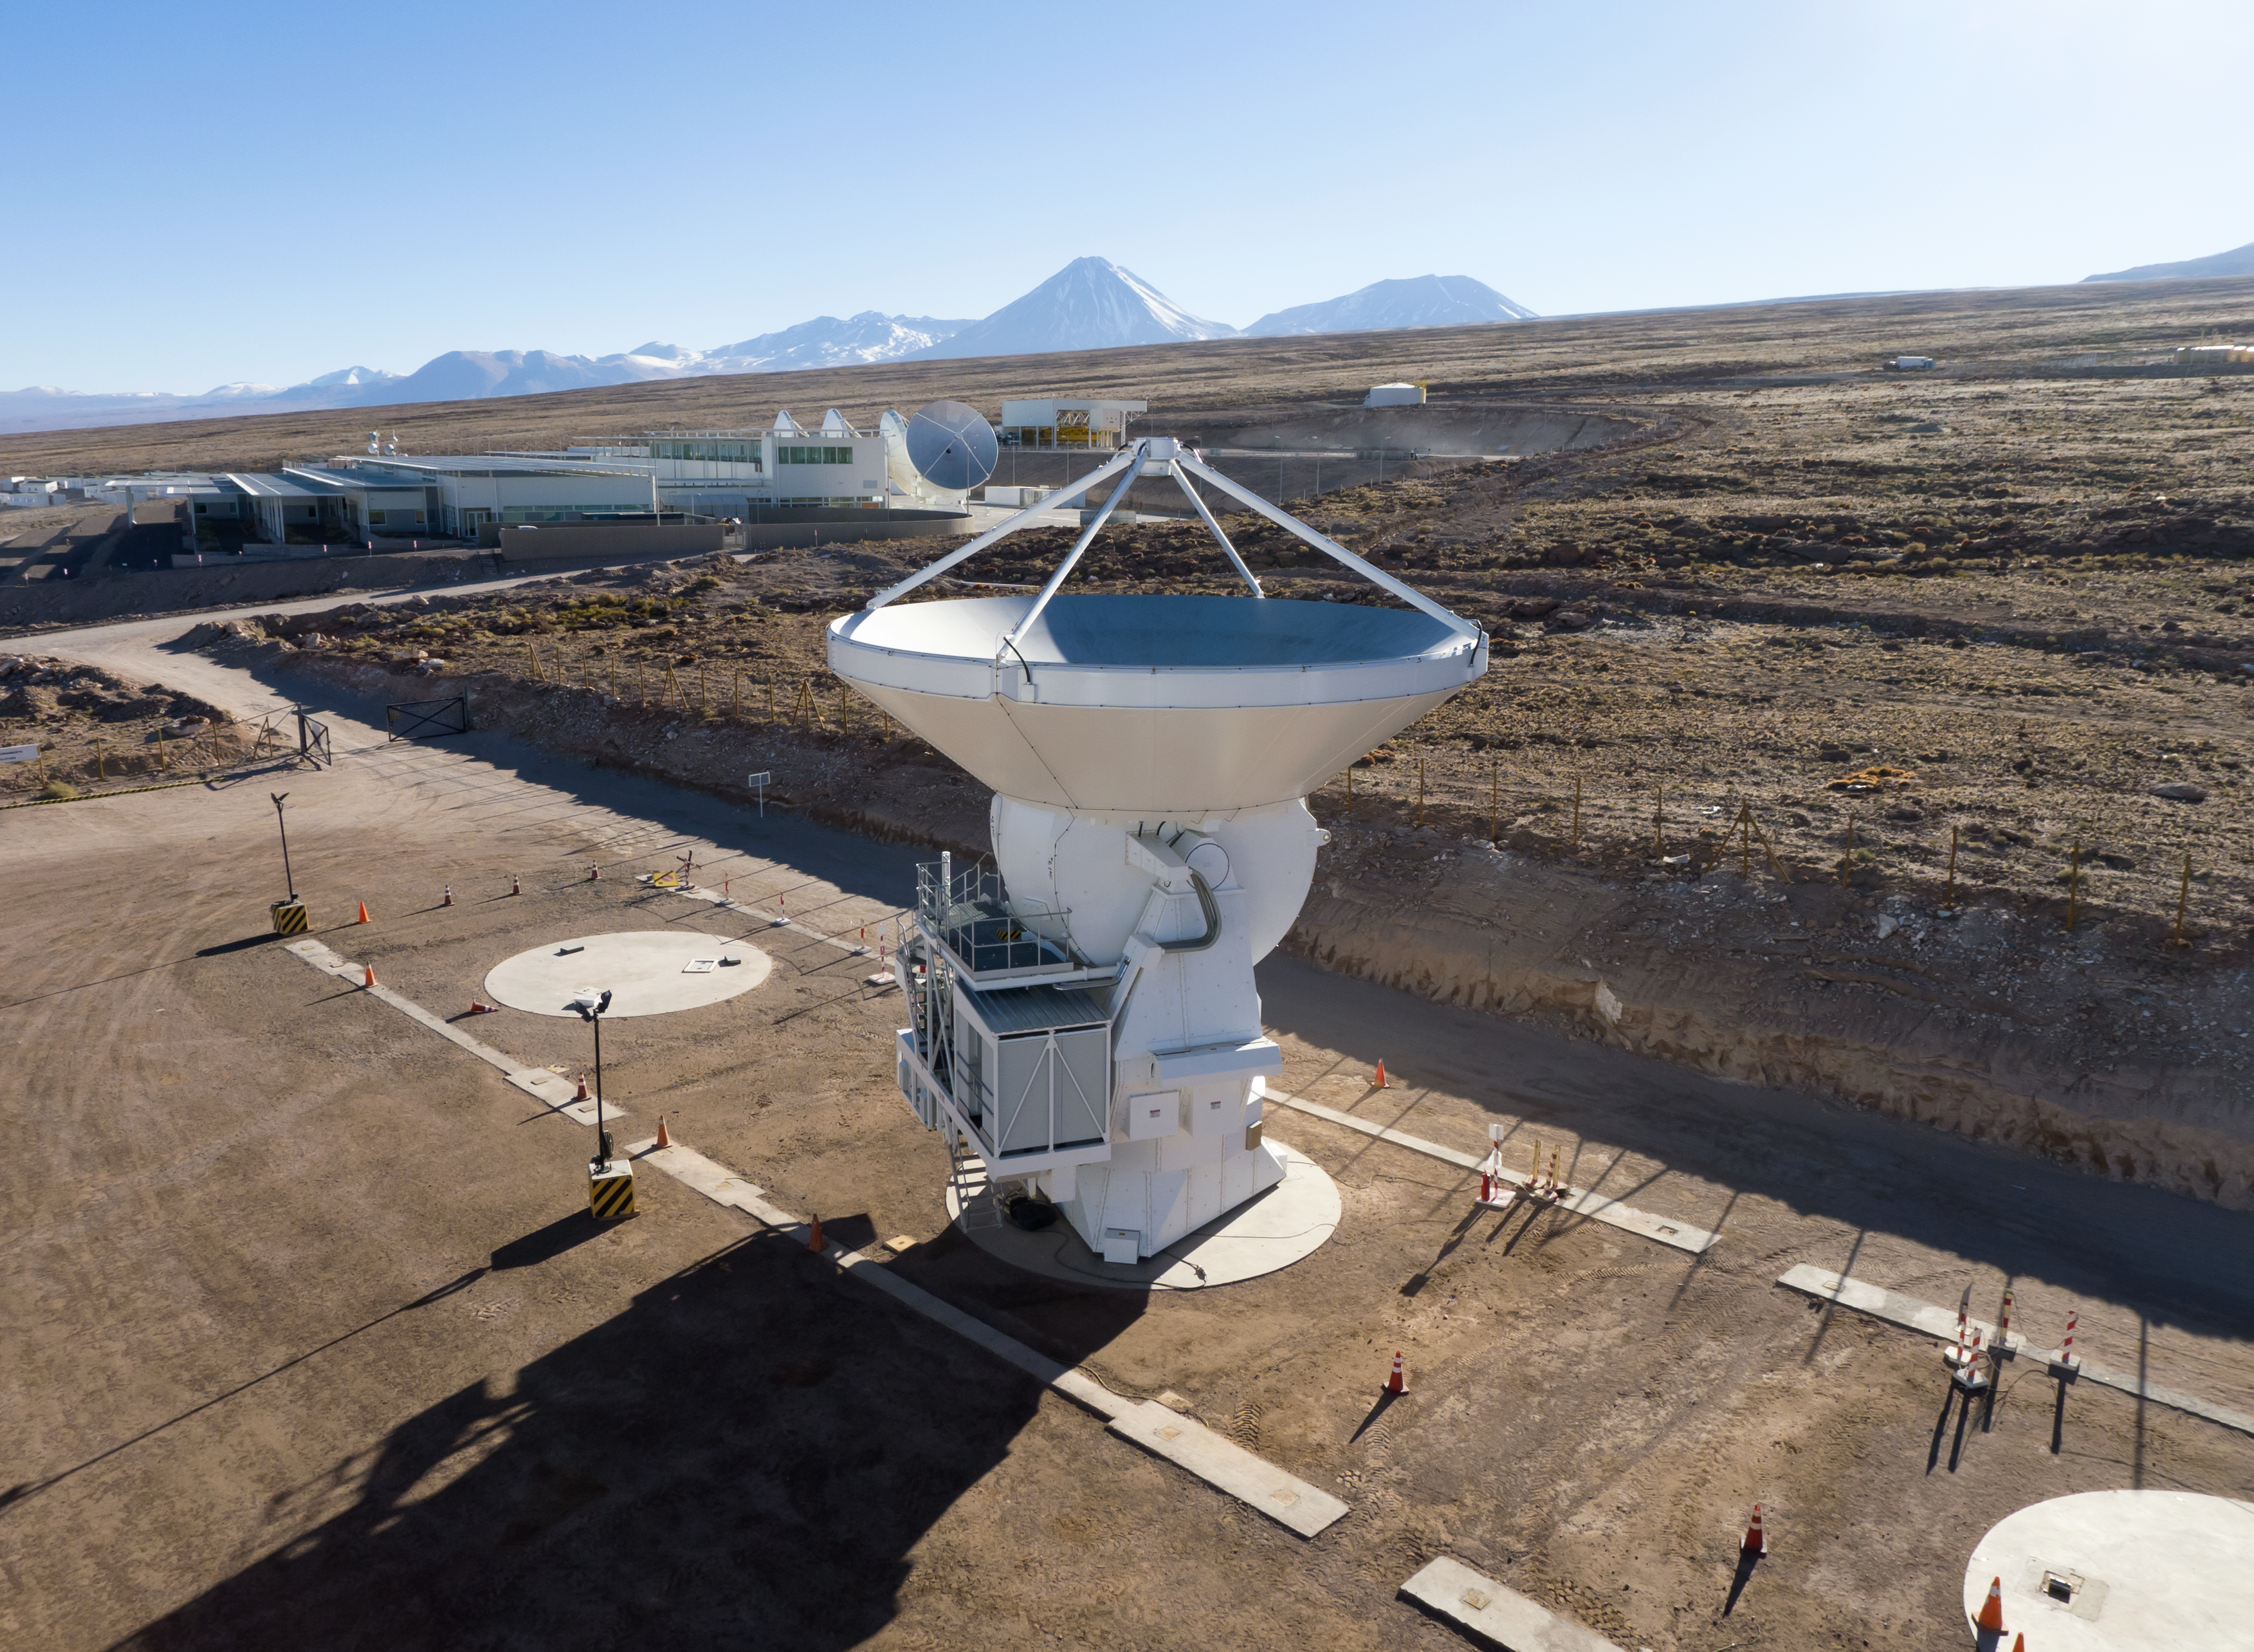

European ALMA antenna 22 accepted

European (AEM) ALMA antenna number 22 (of 25). The antenna is shown here in the European Site Erection Facility, a few days after its acceptance by the Joint ALMA Observatory. It will shortly be moved to the Operations Support Facility, which can be seen in the background.

Credit: ESO/C. Pontoni